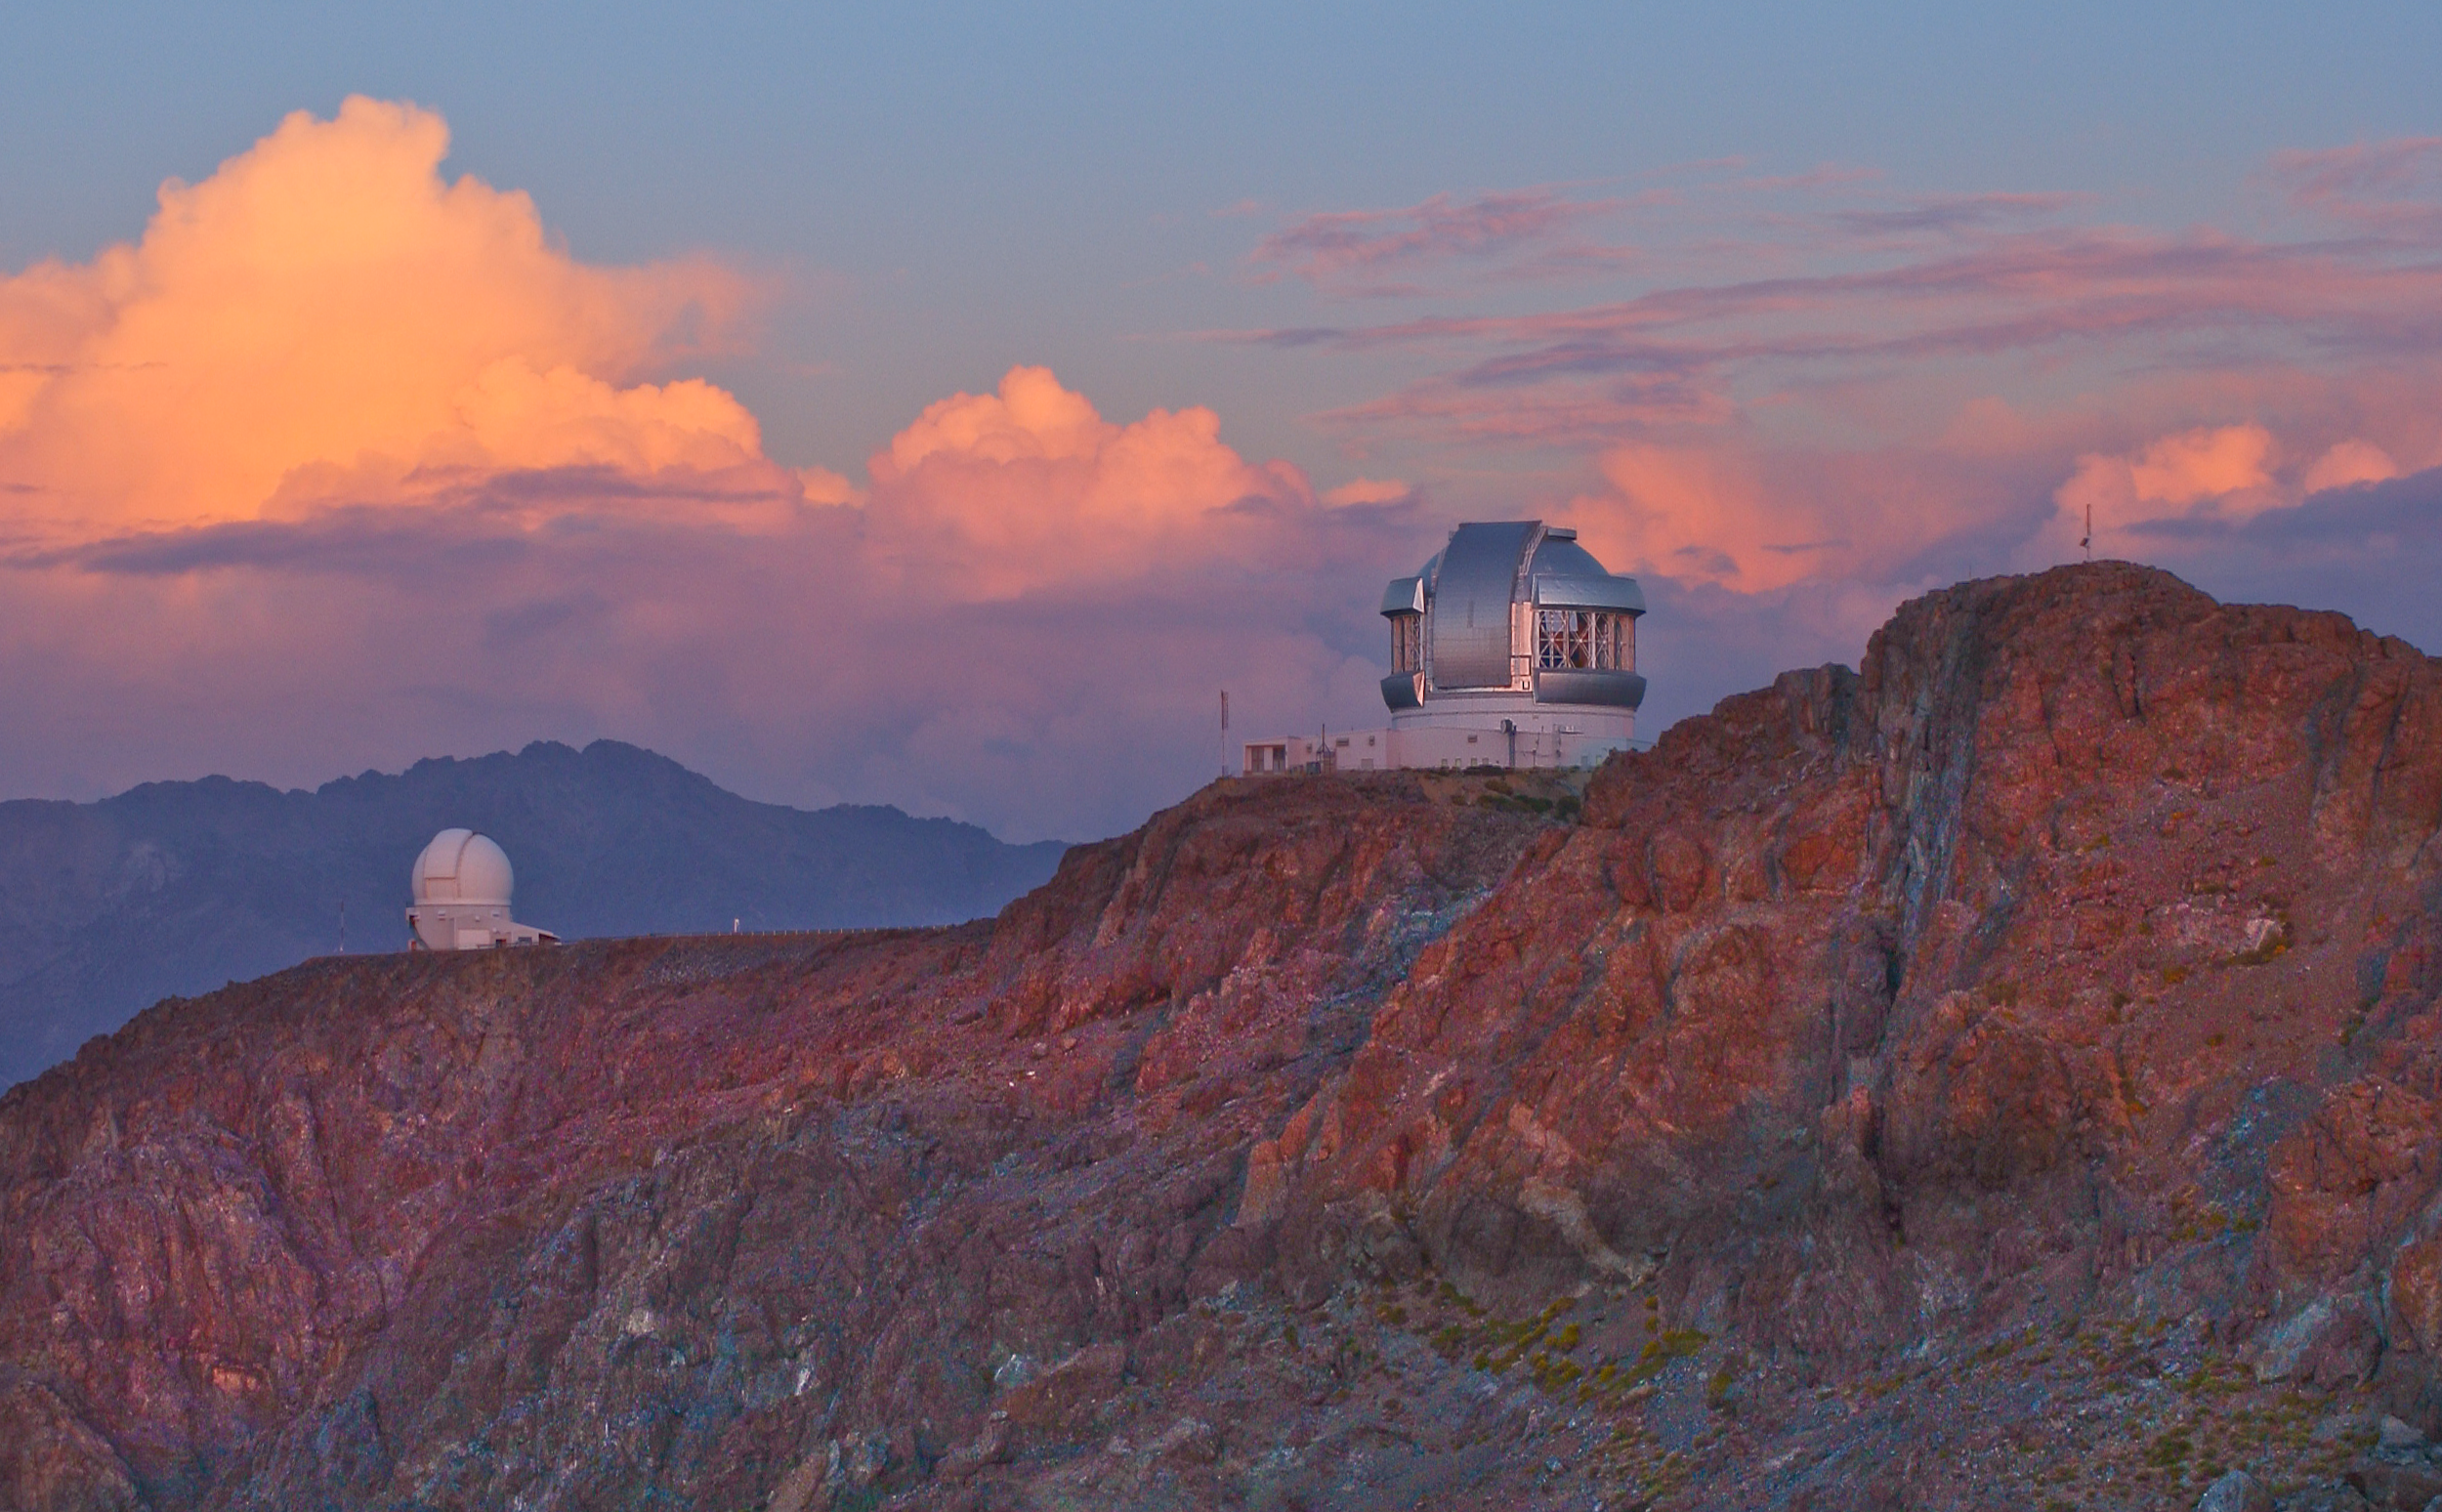

Sunset over Gemini South

Credit: International Gemini Observatory/NOIRLab/NSF/AURA